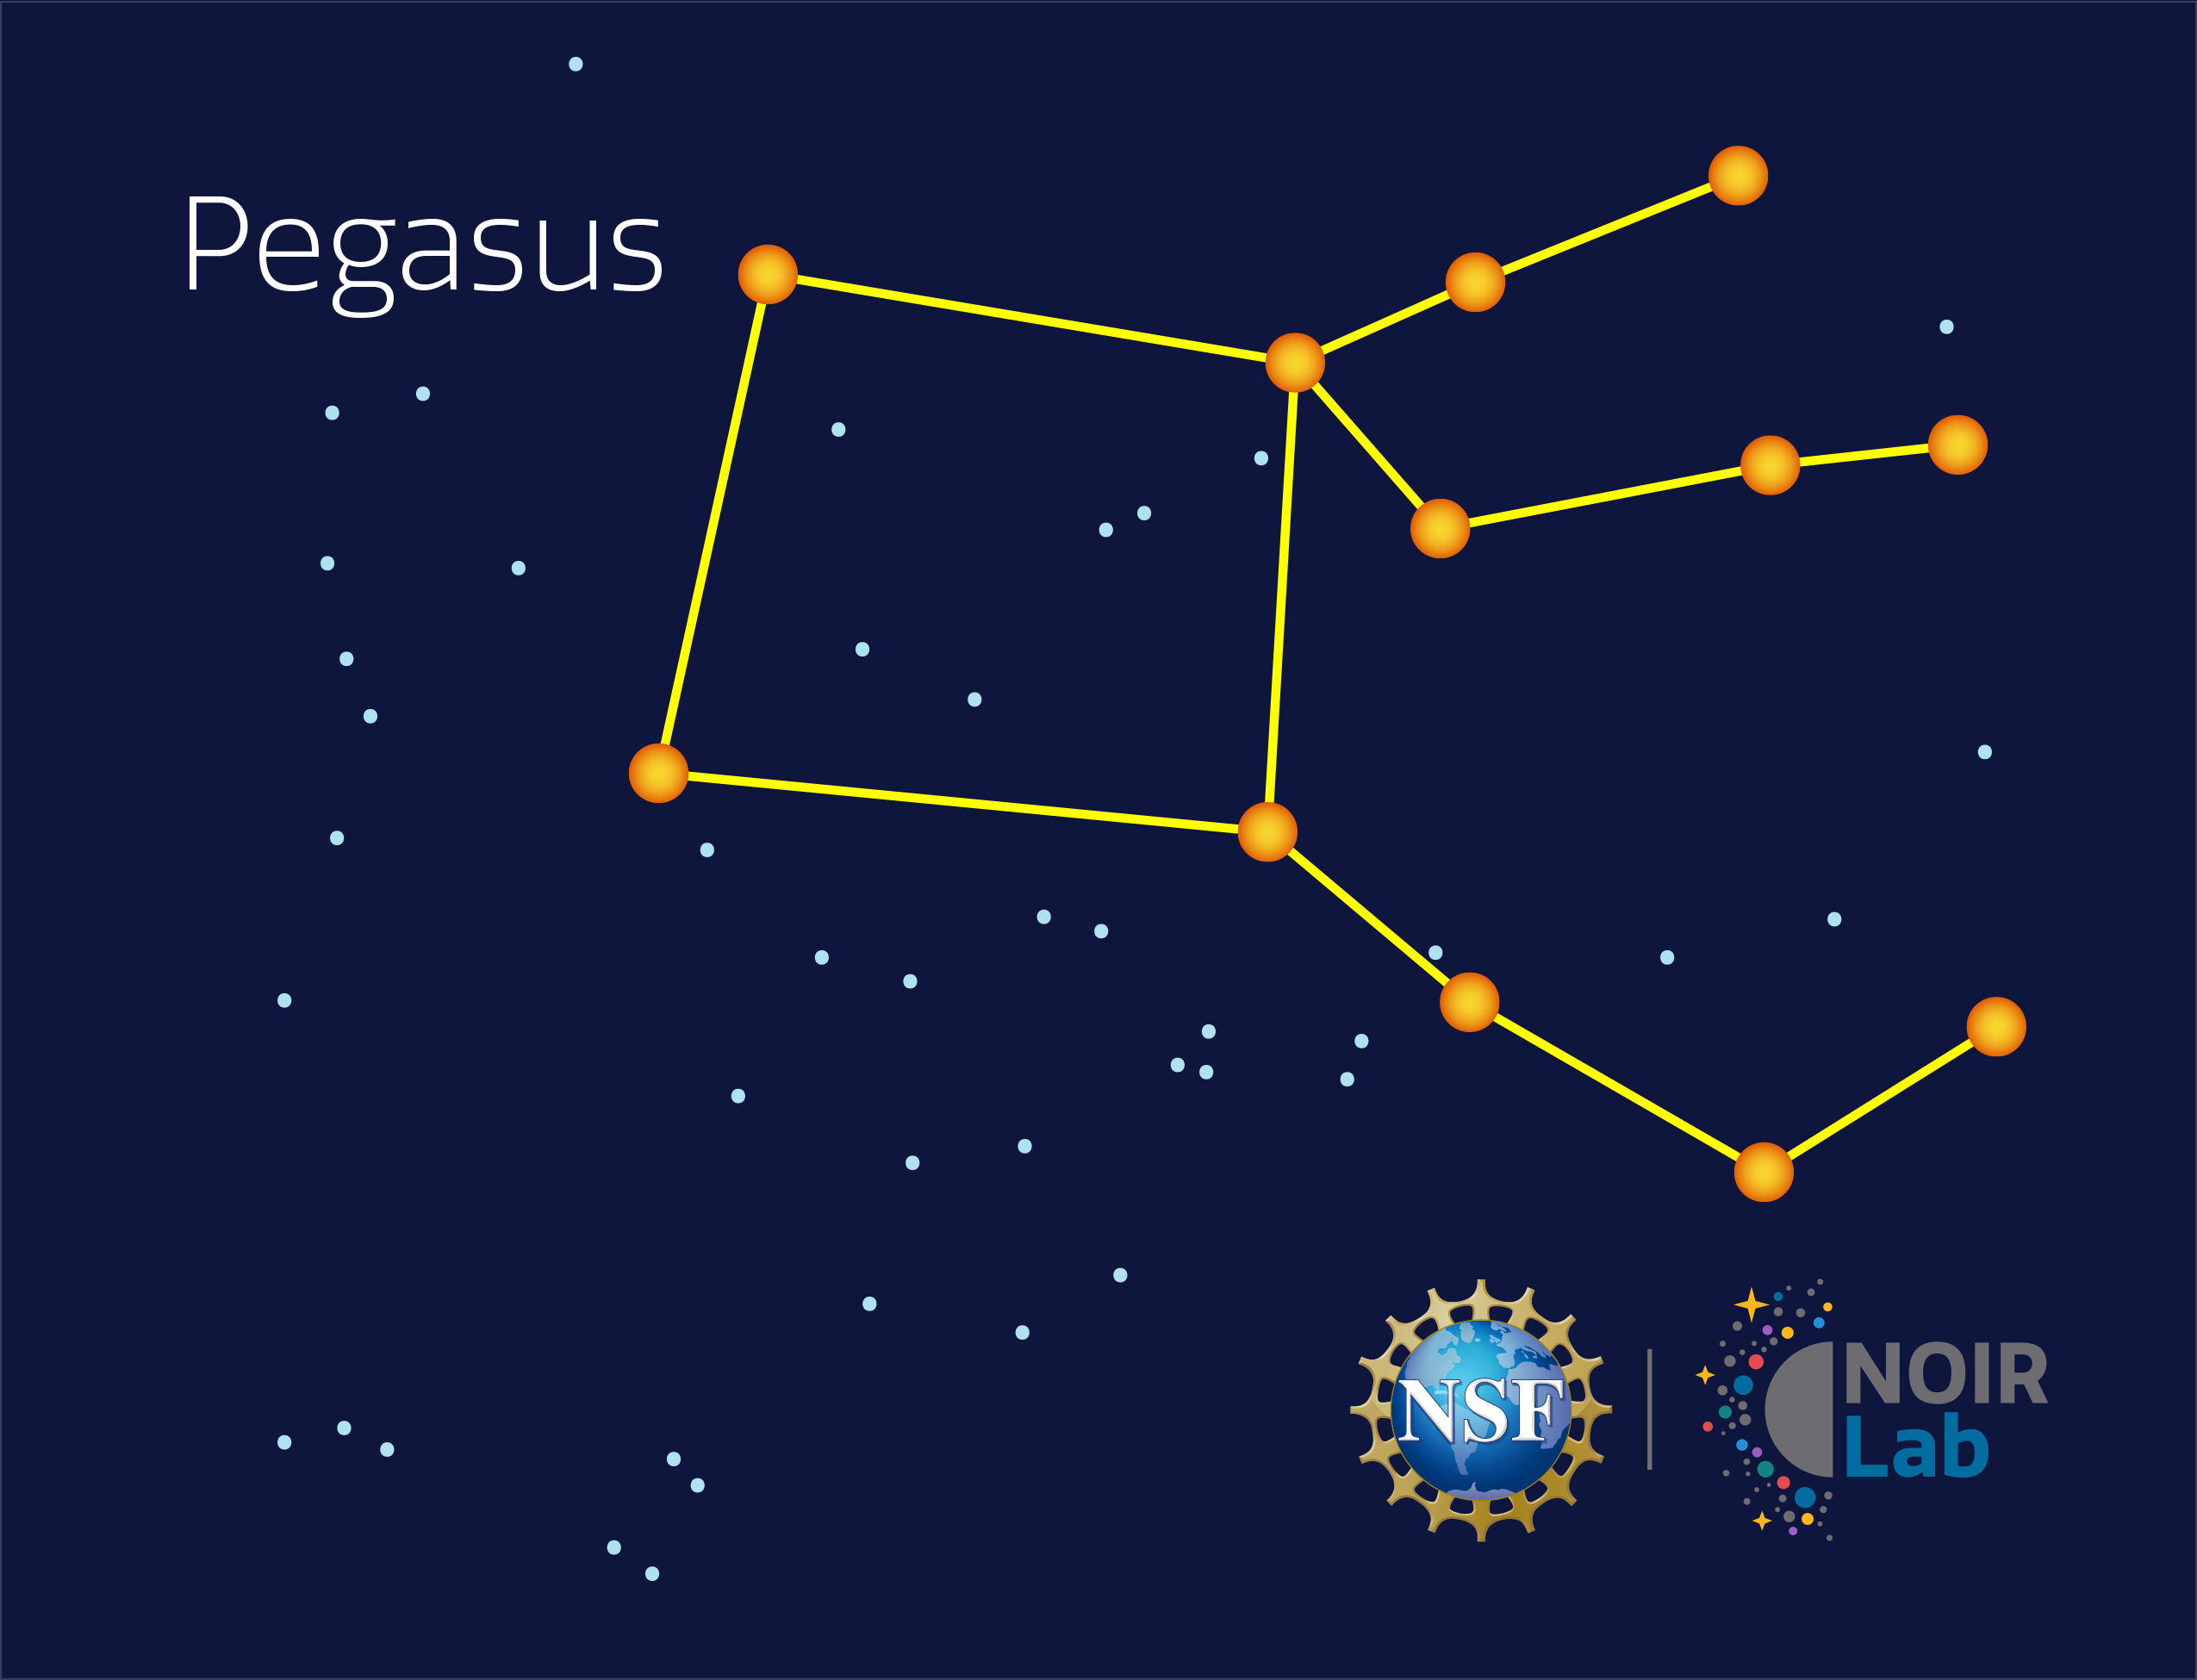

Pegasus

Credit: NOIRLab